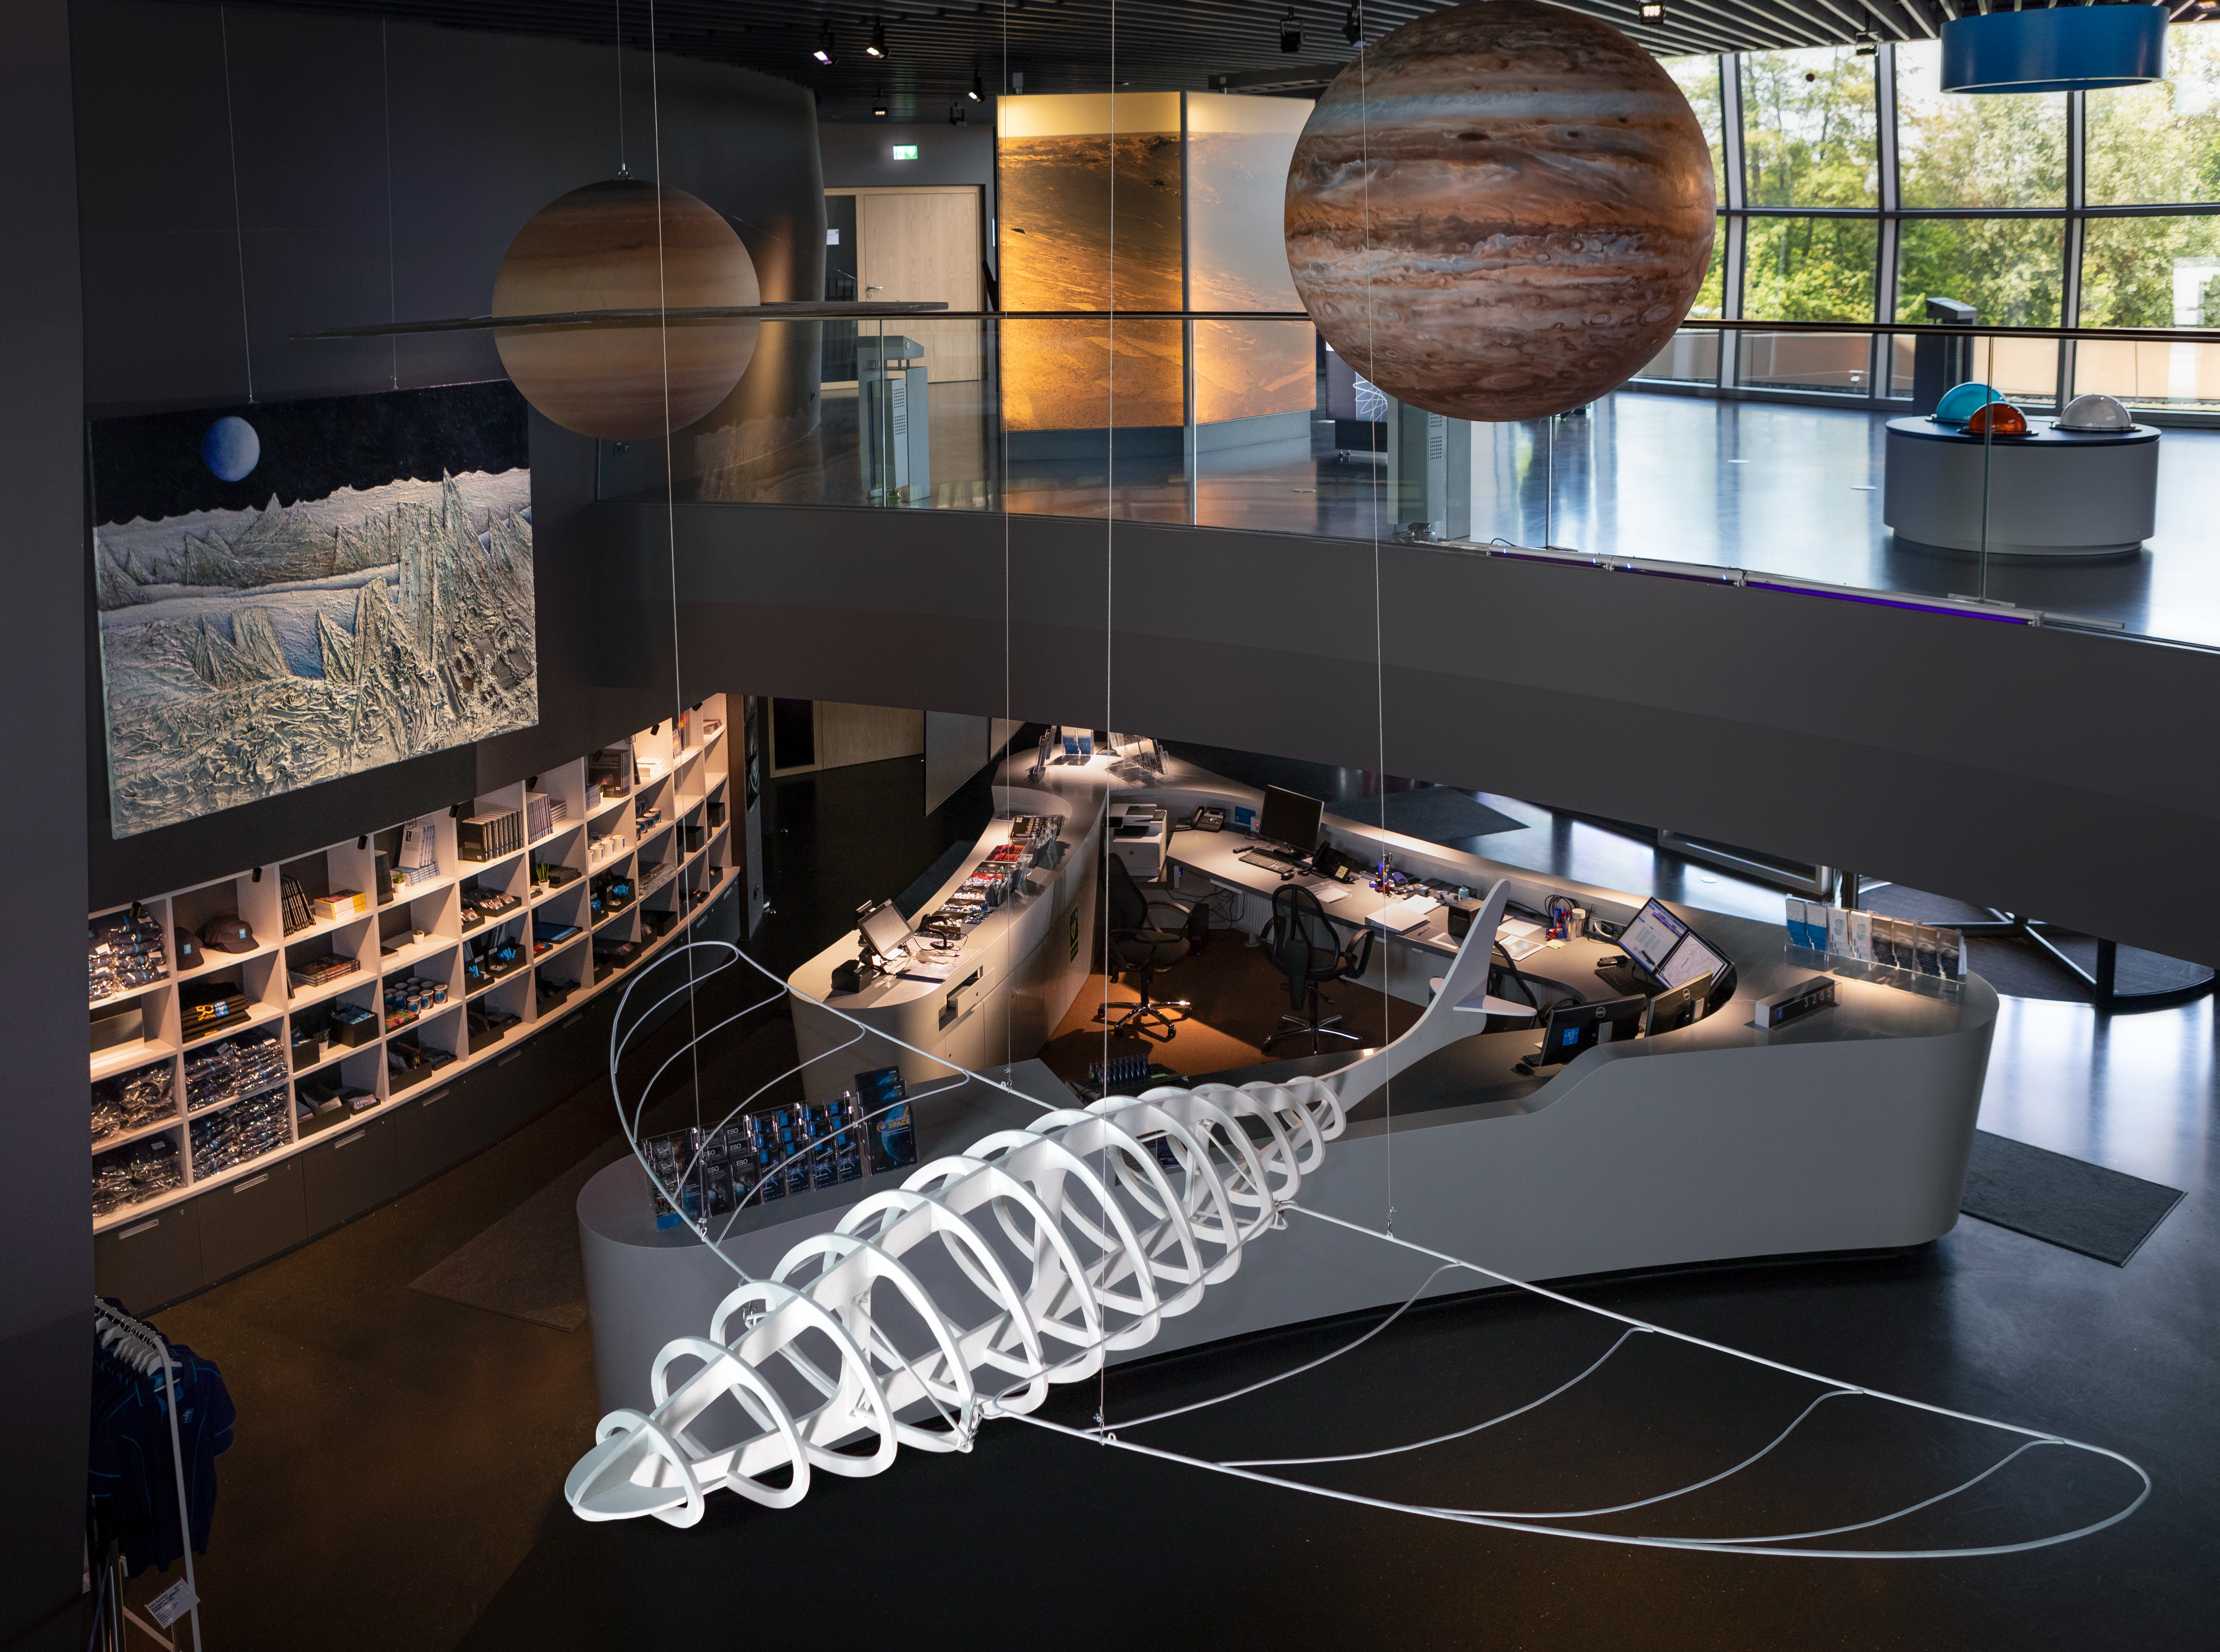

Flying through a Supernova

Constructed by artist Antonio Abbatepaolo, this artisitc flying prehistoric animal is suspended in the ESO Supernova Planetarium & Visitor Centre as part of the Our Place in Space exhibition.

The exhibition will be on display from 17 May to 2 September 2018 and will showcase art and science inspired by the spectacular images of the NASA/ESA Hubble Space Telescope.

Credit: ESO/M. Zamani